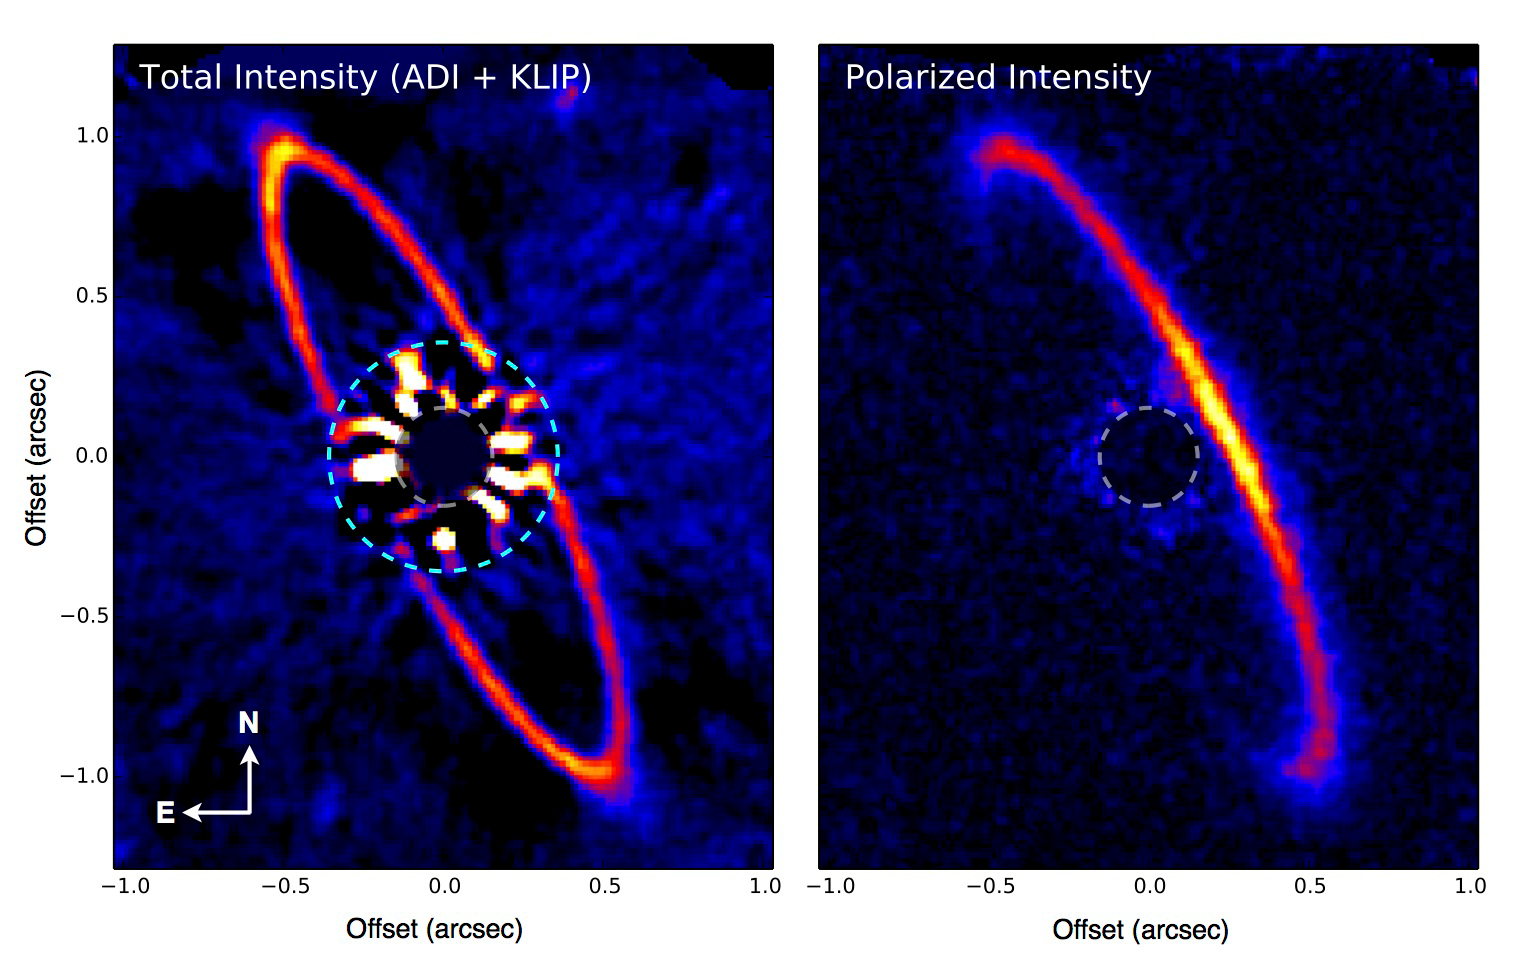

The Gemini planet imager produces stunning observations in its first year

GPI imaging polarimetry of the circumstellar disk around HR 4796A, a ring of dust and planetesimals similar in some ways to a scaled up version of the solar system’s Kuiper Belt. These GPI observations reveal a complex pattern of variations in brightness and polarization around the HR 4796A disk. The western side (tilted closer to the Earth) appears brighter in polarized light, while in total intensity the eastern side appears slightly brighter, particularly just to the east of the widest apparent separation points of the disk. Reconciling this complex and apparently-contradictory pattern of brighter and darker regions required a major overhaul of our understanding of this circumstellar disk.

Credit: Marshall Perrin (Space Telescope Science Institute), Gaspard Duchene (UC Berkeley), Max Millar-Blanchaer (University of Toronto), and the GPI Team.